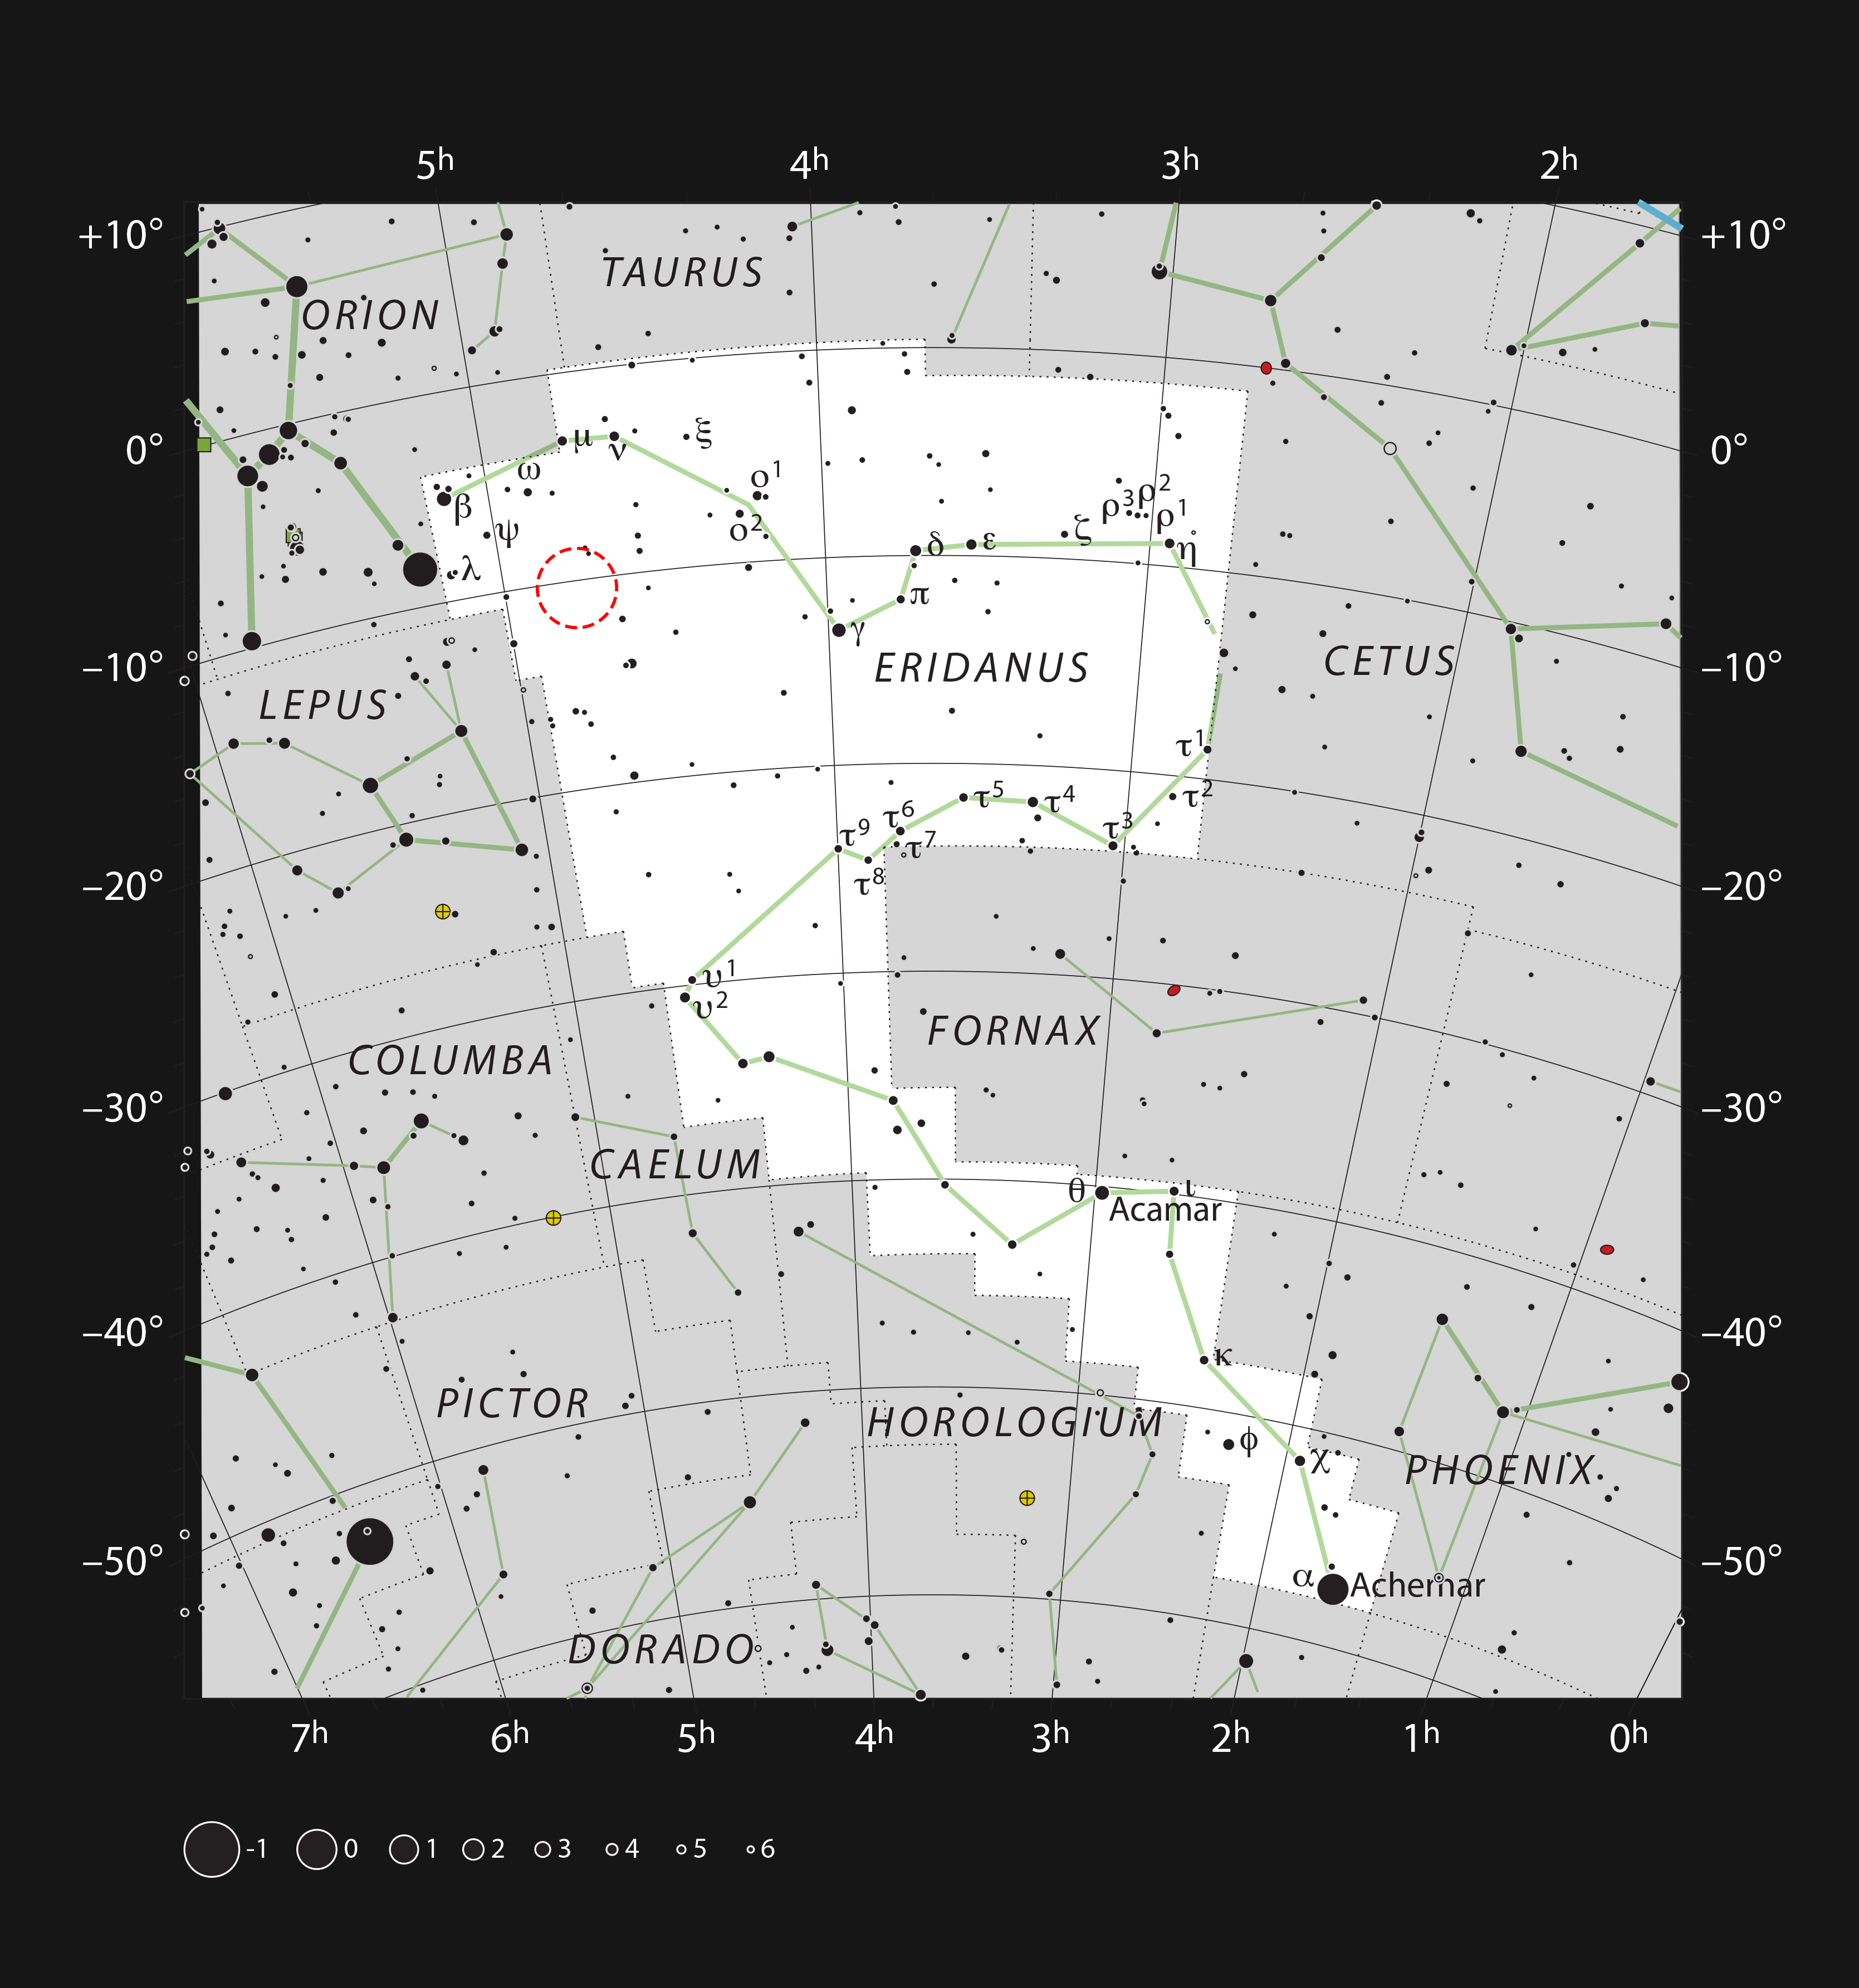

Location of AT2019qiz in the constellation of Eridanus

This chart shows the location of AT2019qiz, a tidal disruption event, in the constellation of Eridanus. The map includes most of the stars visible to the unaided eye under good conditions, and the location of AT2019qiz is indicated by a red circle.

Credit: ESO, IAU and Sky & Telescope